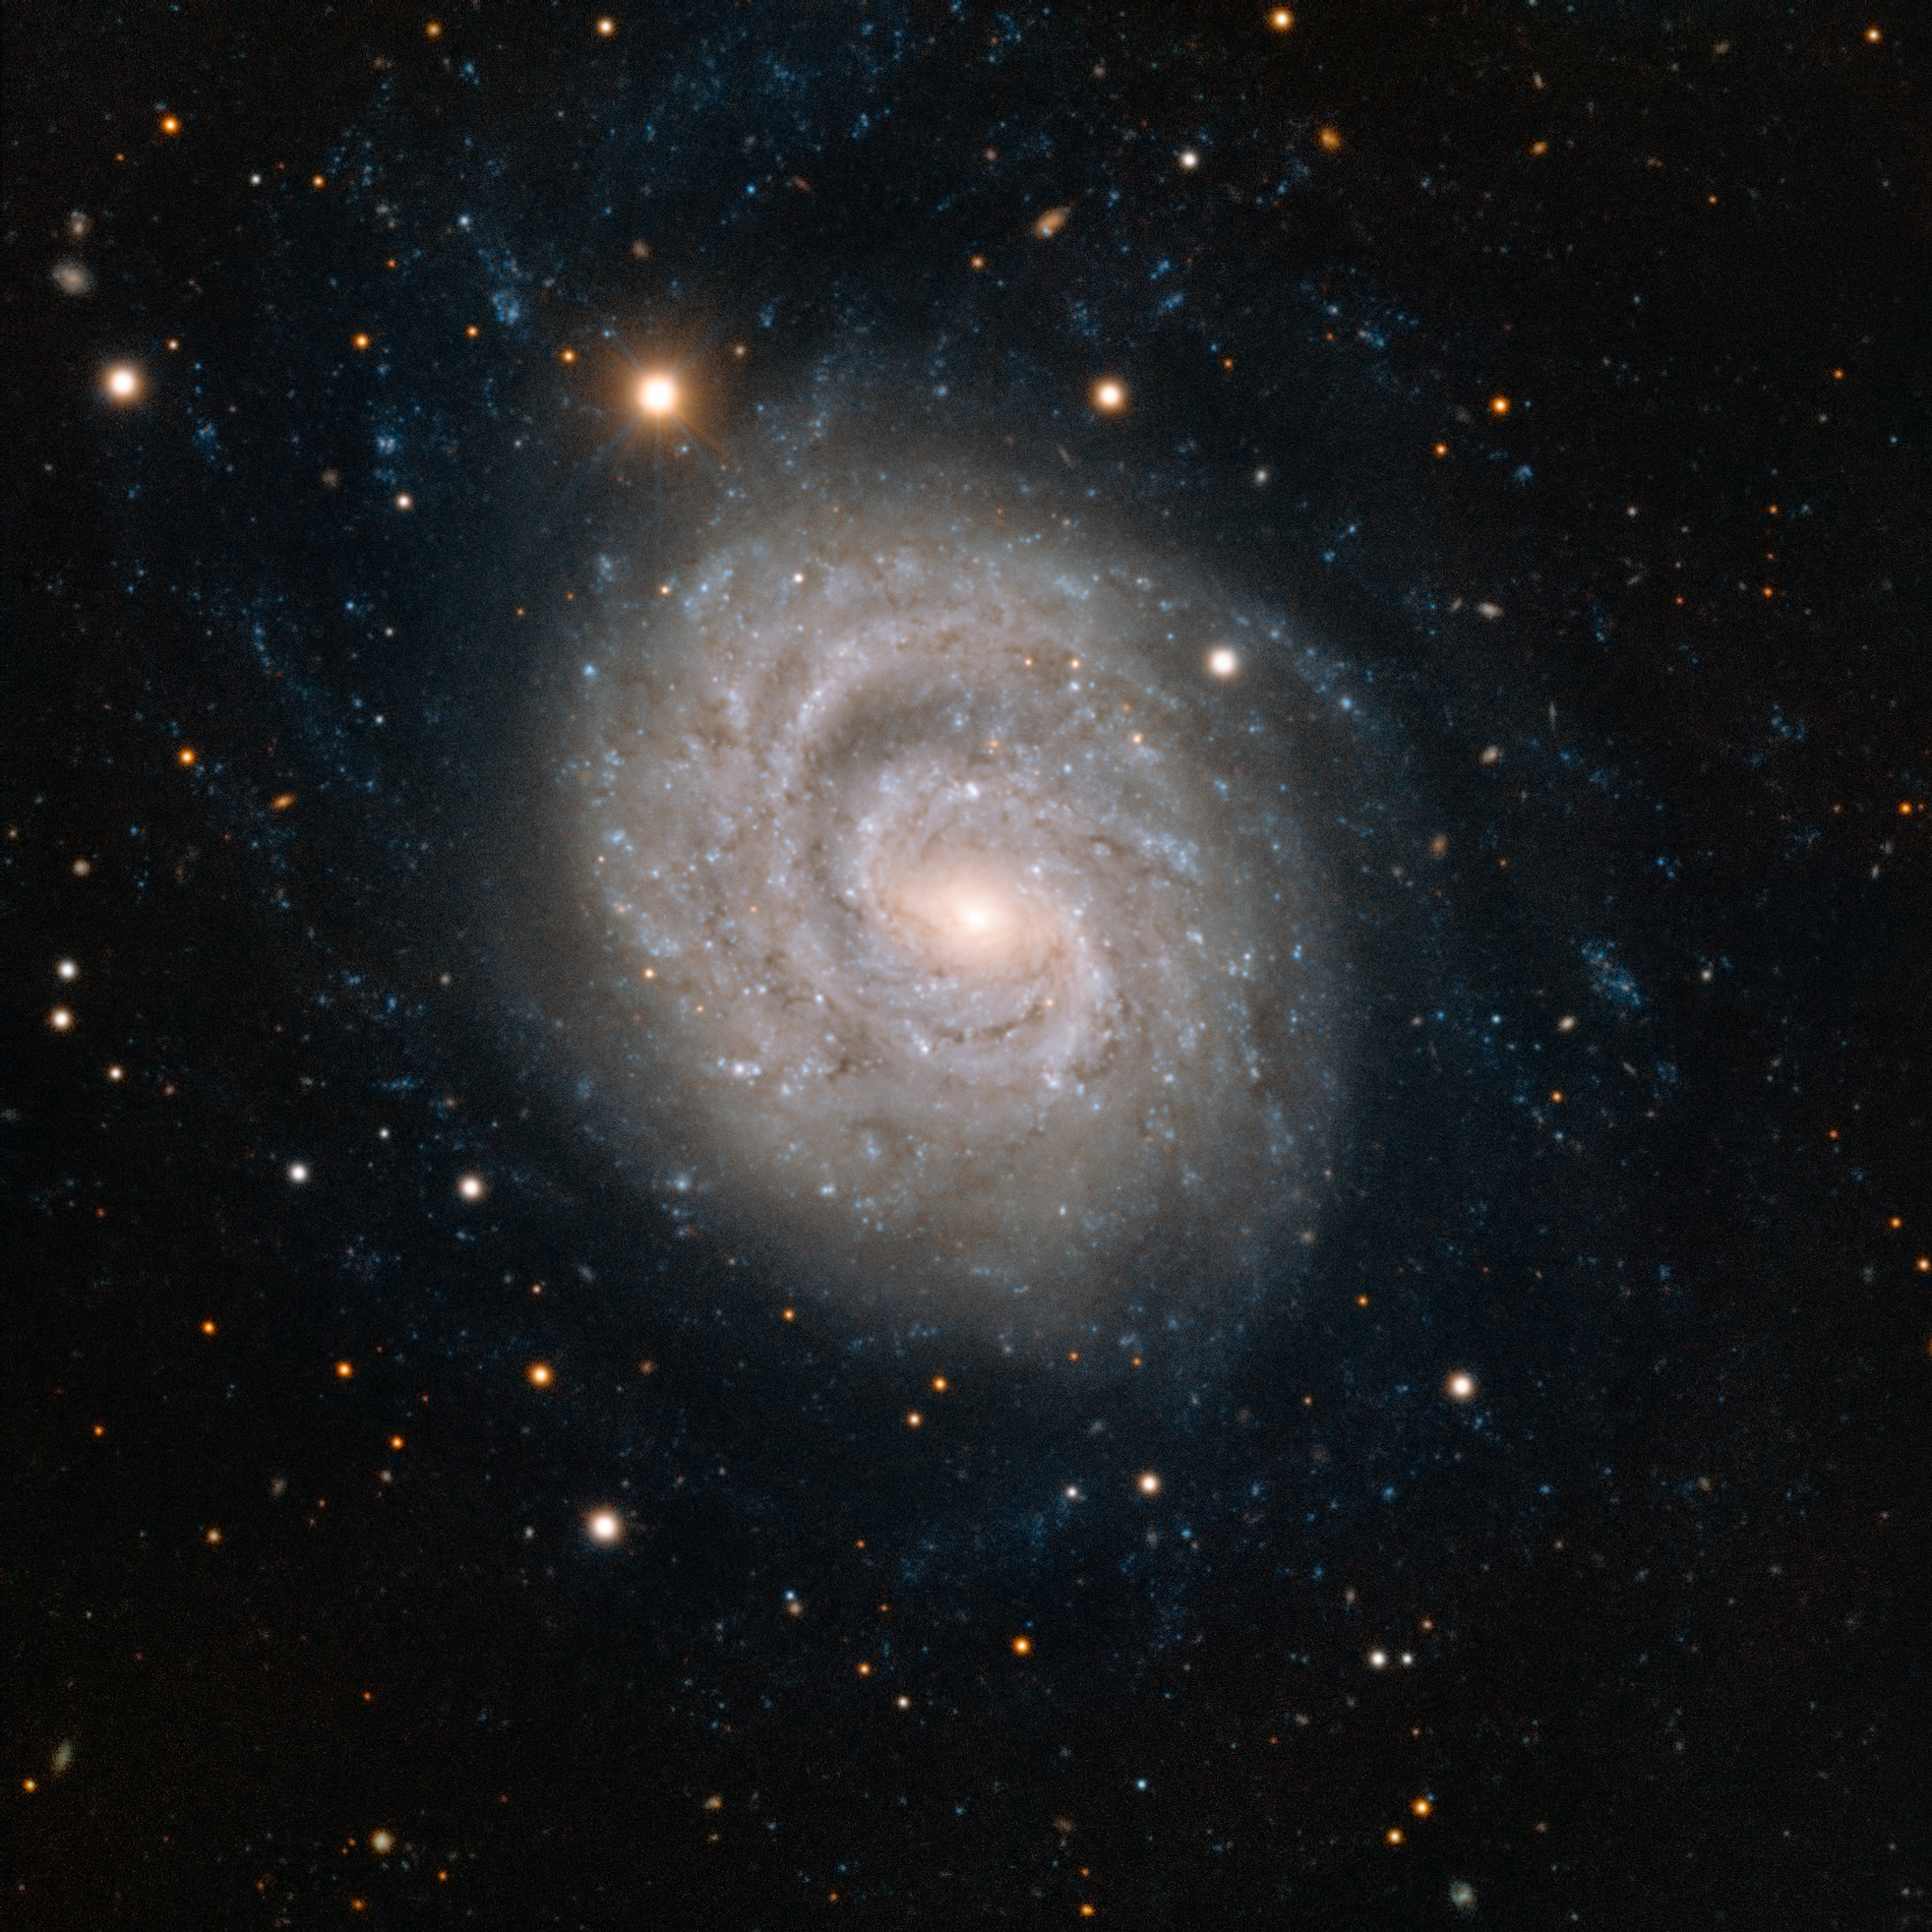

Spiral galaxy NGC 1637

This image from ESO’s Very Large Telescope at the Paranal Observatory in Chile shows NGC 1637, a spiral galaxy located about 35 million light-years away in the constellation of Eridanus (The River). In 1999 scientists discovered a Type II supernova in this galaxy and followed its slow fading over the following years.

Credit: ESO